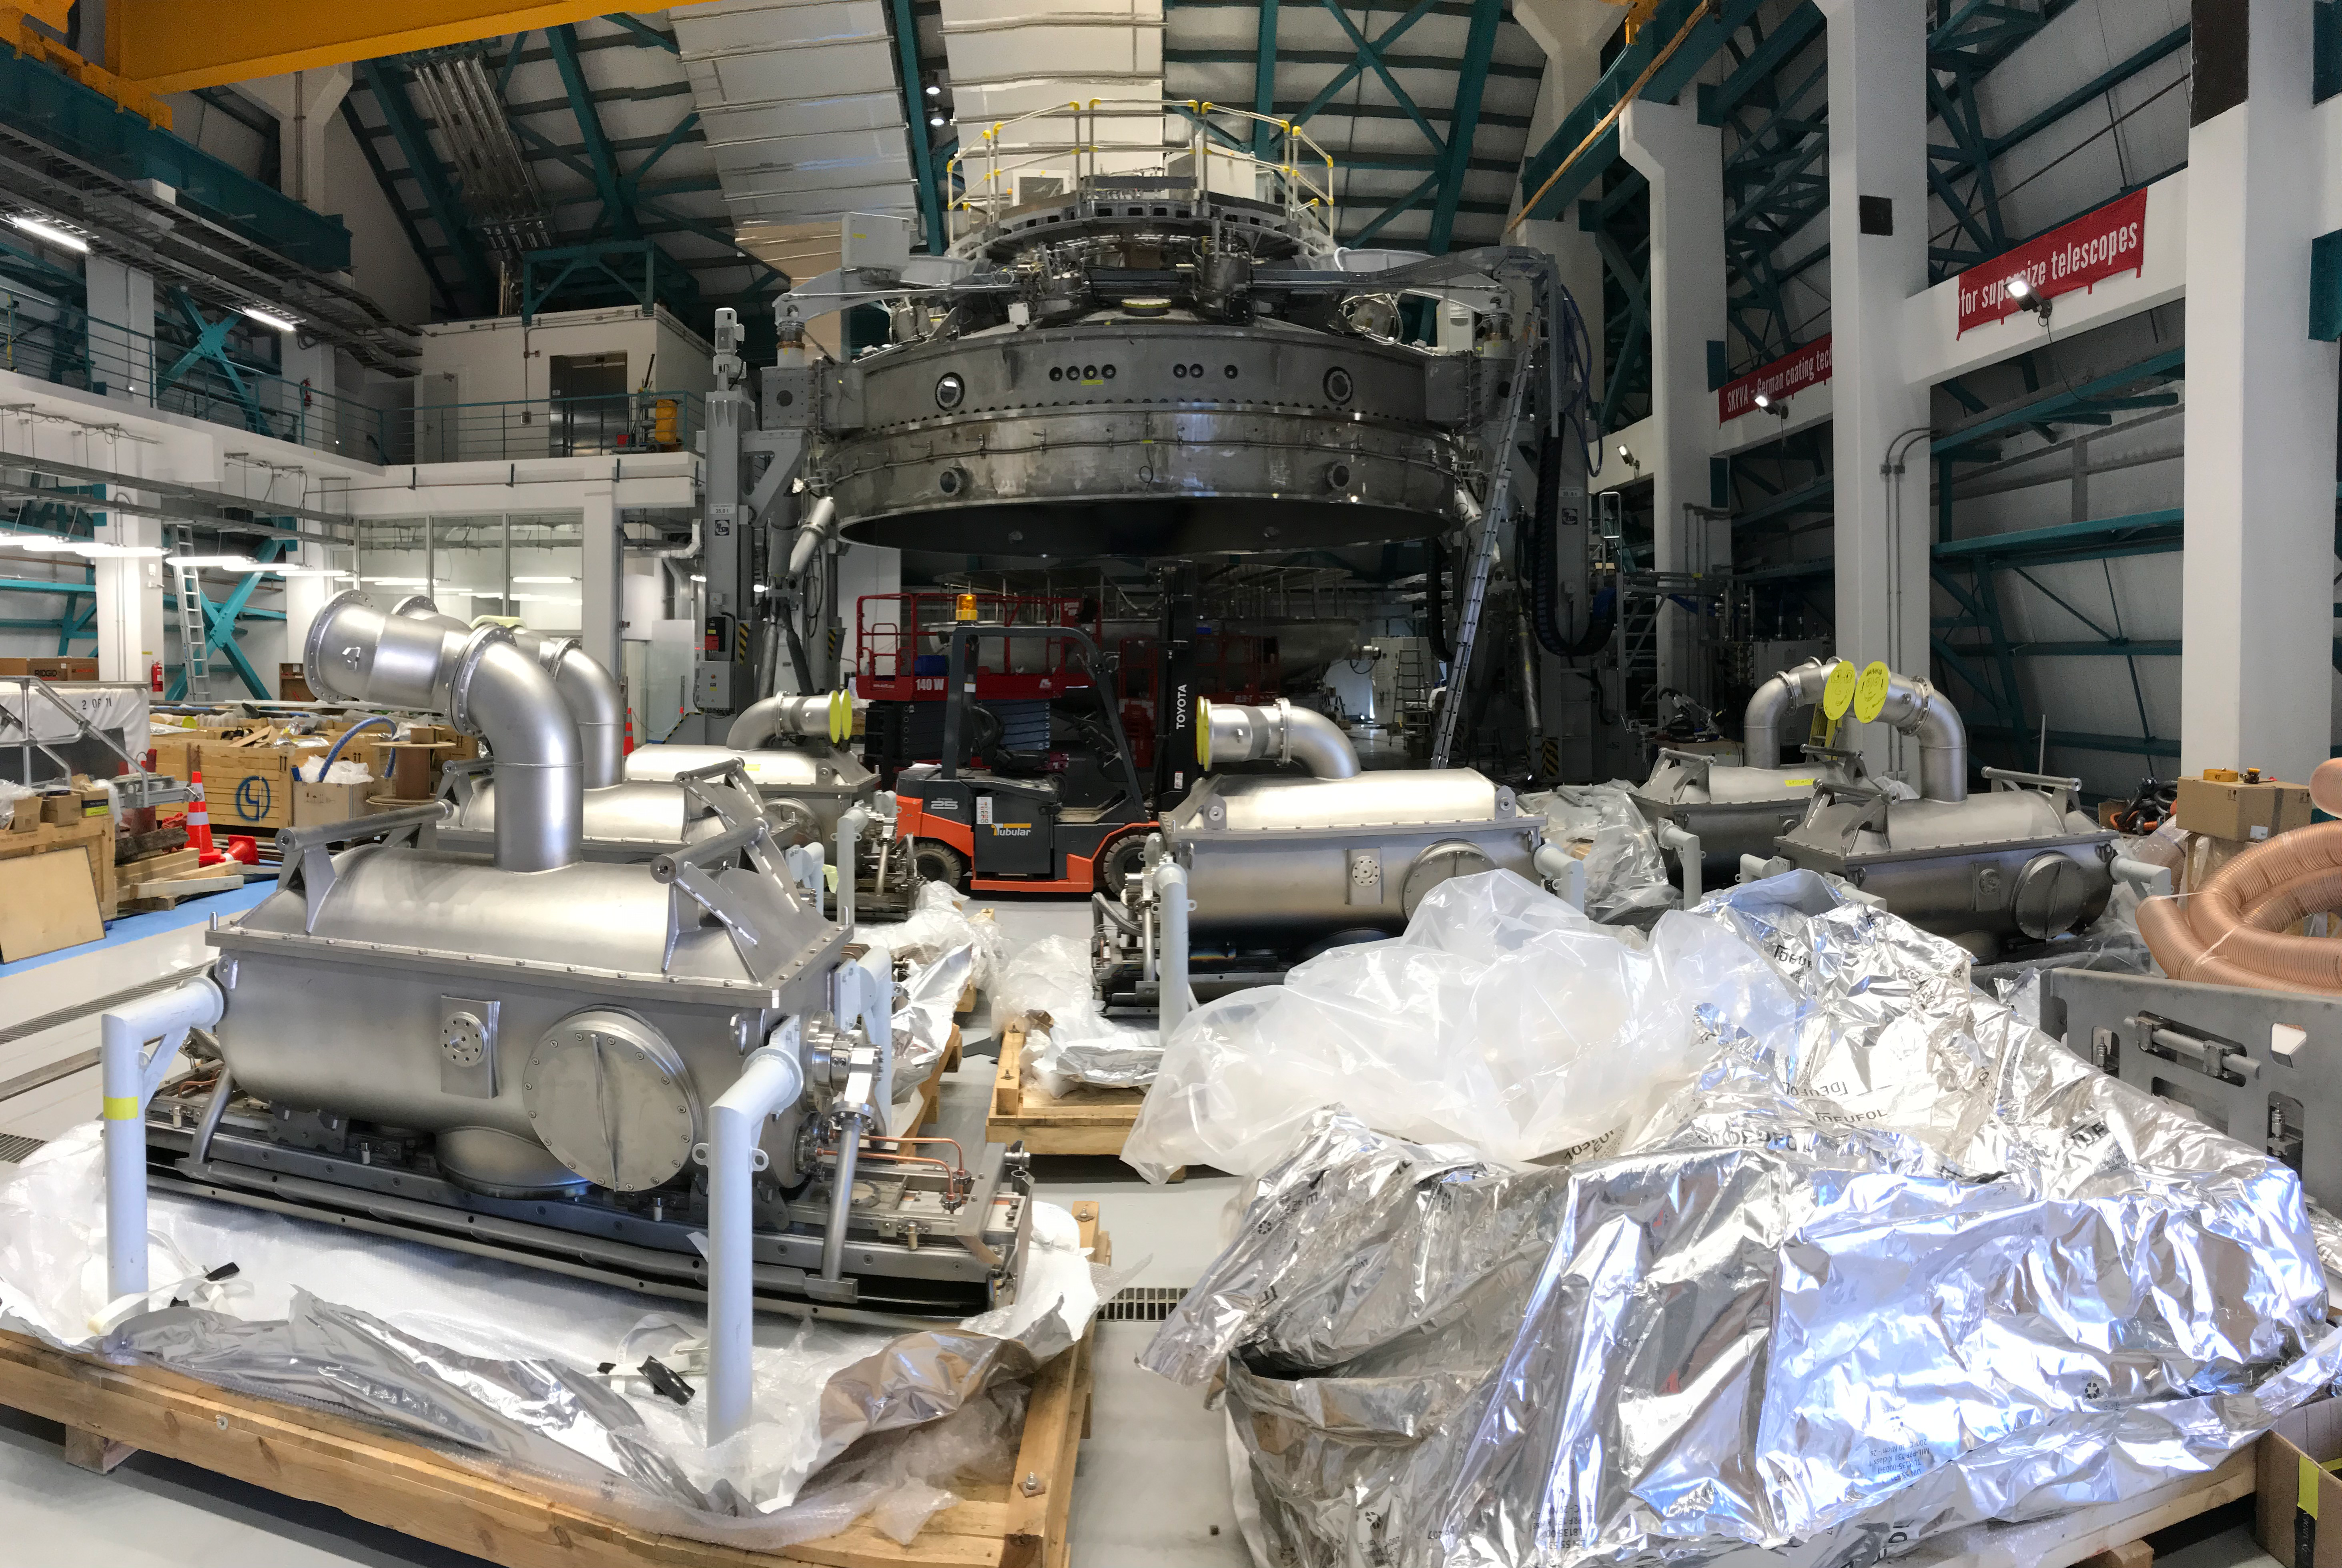

Coating Plant Assembly on Summit

A crew from Von Ardenne, the LSST Coating Chamber vendor, is currently onsite at the LSST summit facility building, performing work on the Coating Chamber, which arrived at the summit in November 2018. According to Tomislav Vucina, LSST Coatings Engineer, "The LSST Coating Chamber will be the largest, most modern, and most powerful mirror coating mechanism used by any telescope in the world." The Coating Chamber, which was constructed in Germany, is now beginning a six-month program of “assembly, integration, and commissioning,” which refers to installation of all components of the Coating Plant, and the testing necessary to ensure that everything works the way it’s supposed to. After final acceptance, and after both LSST mirrors arrive, the Coating Plant will be used to coat the Primary/Tertiary Mirror (M1M3) with aluminum, and the Secondary Mirror (M2) with silver.

Credit: Rubin Observatory/NSF/AURA